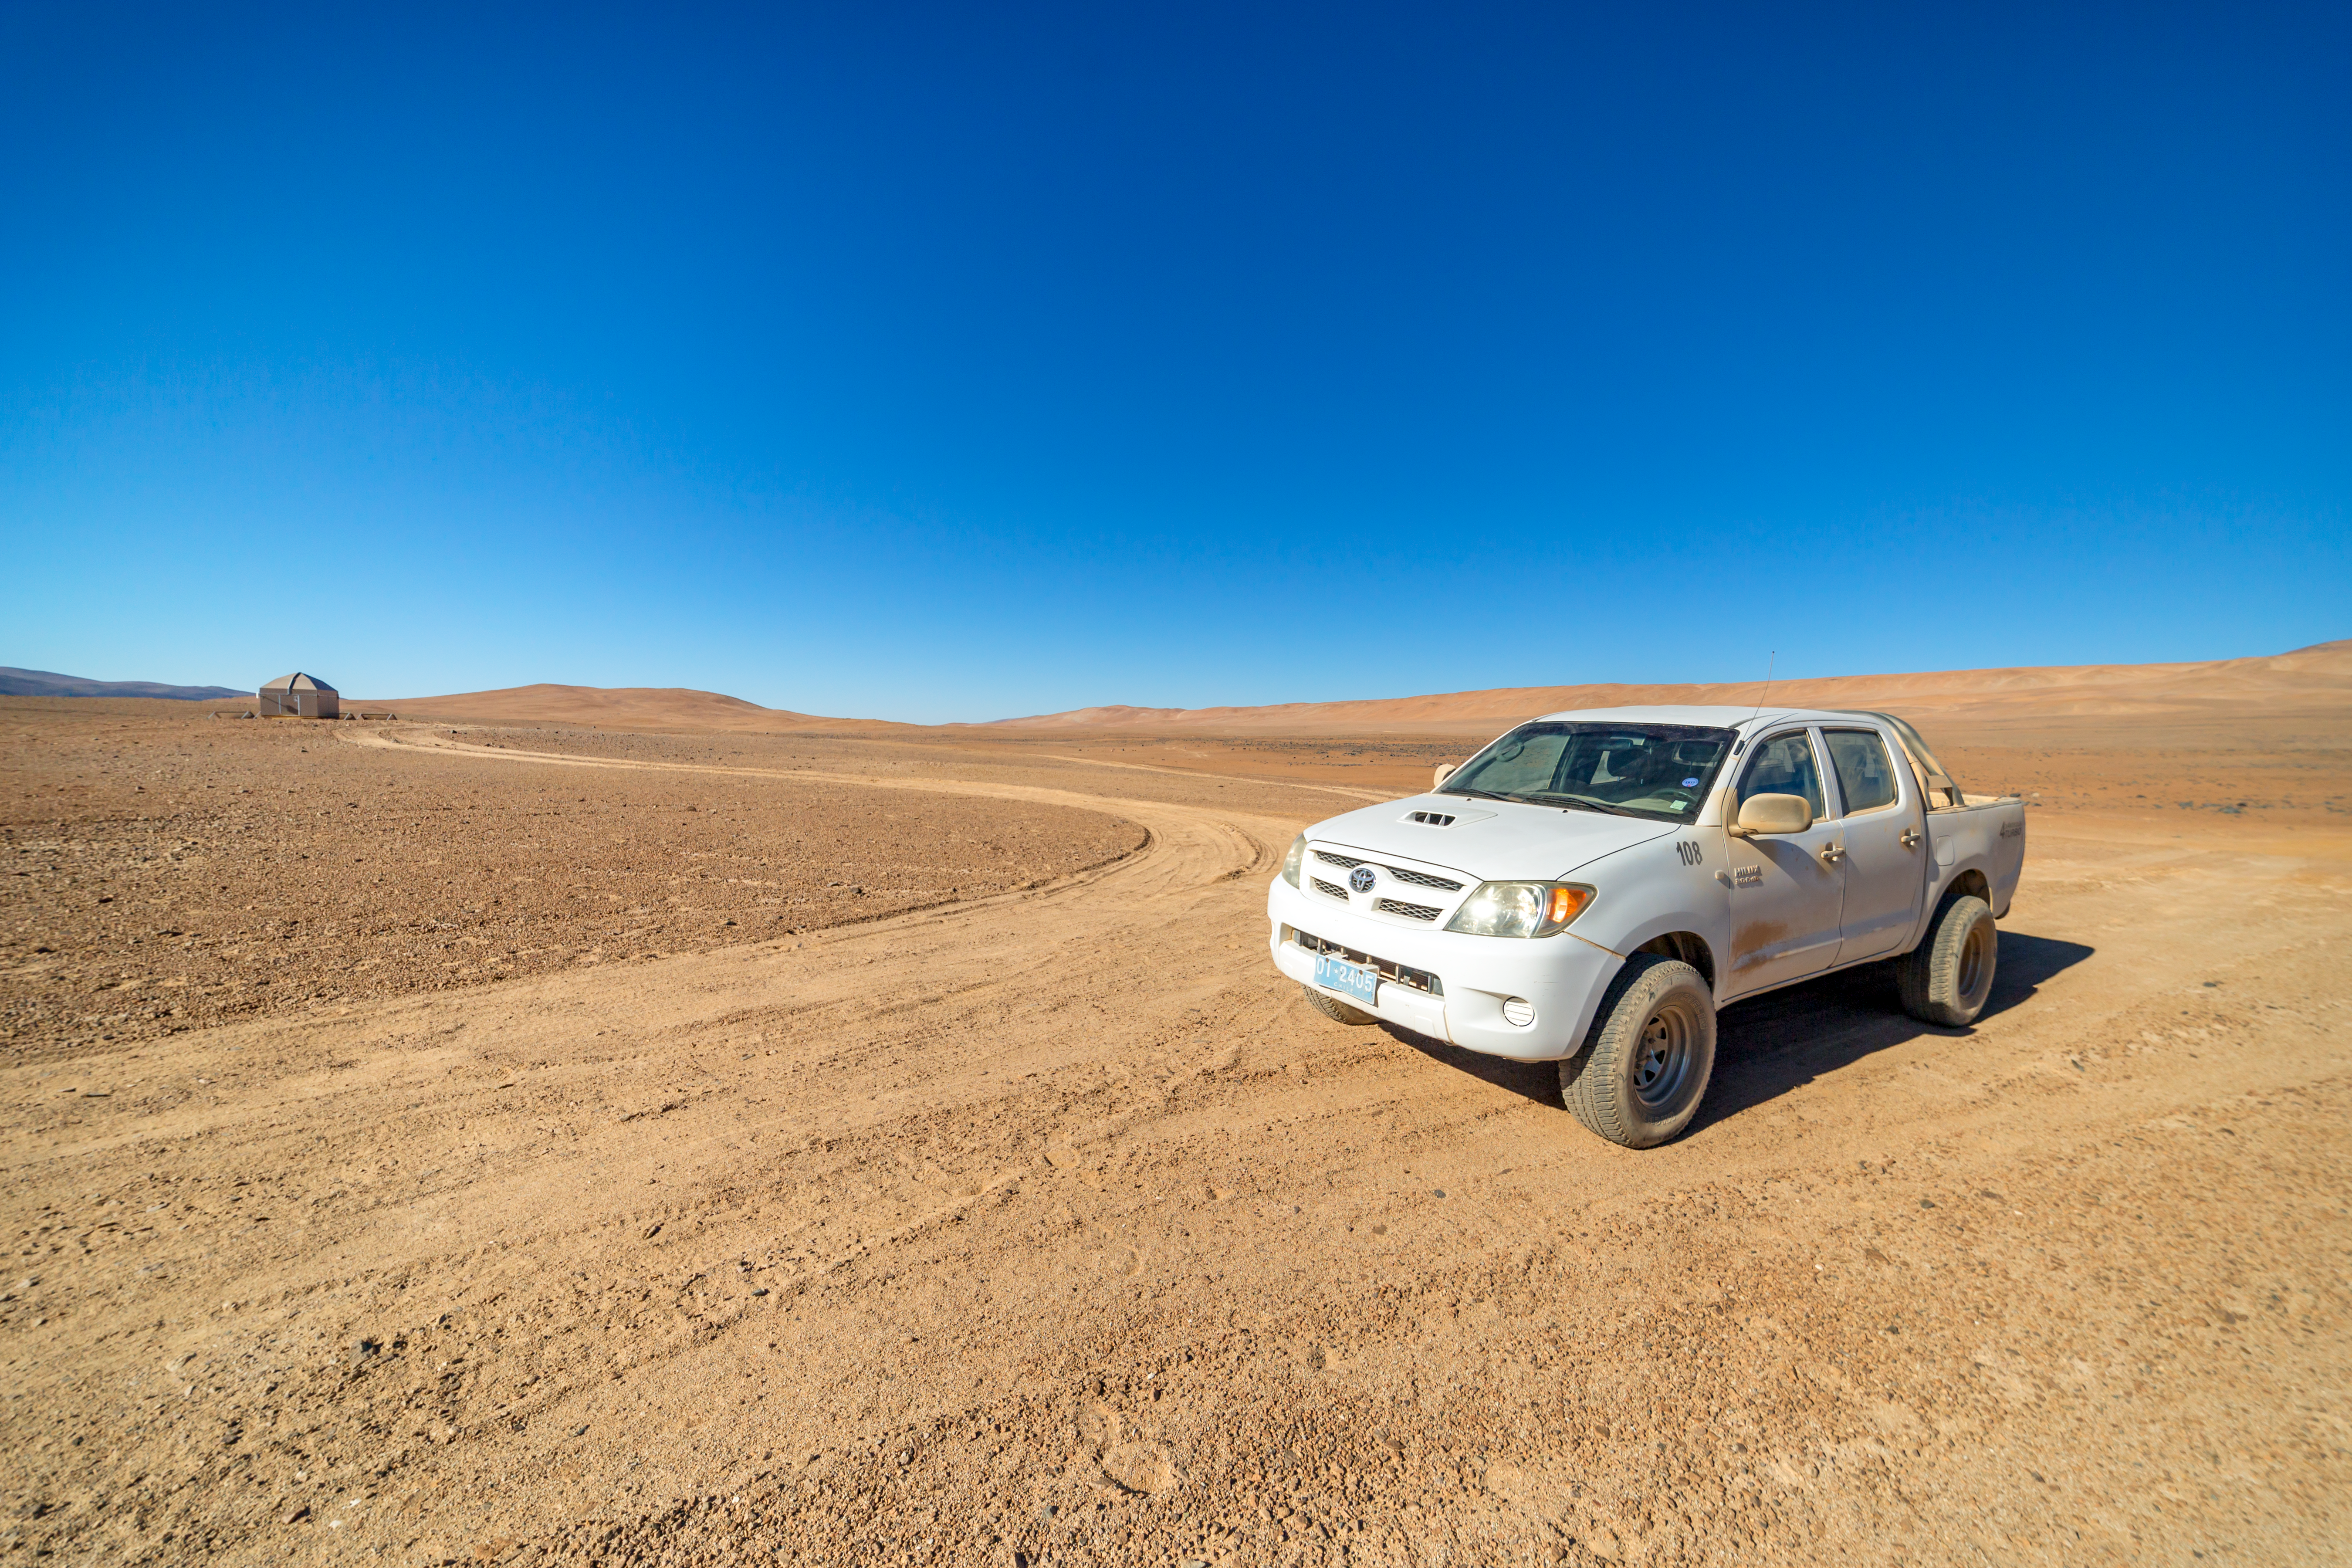

Out in the desert

The Cherenkov Telescope Array will have its southern hemisphere site at ESO's Paranal Observatory in the Atamaca Desert.

Credit: ESO/P. Horálek